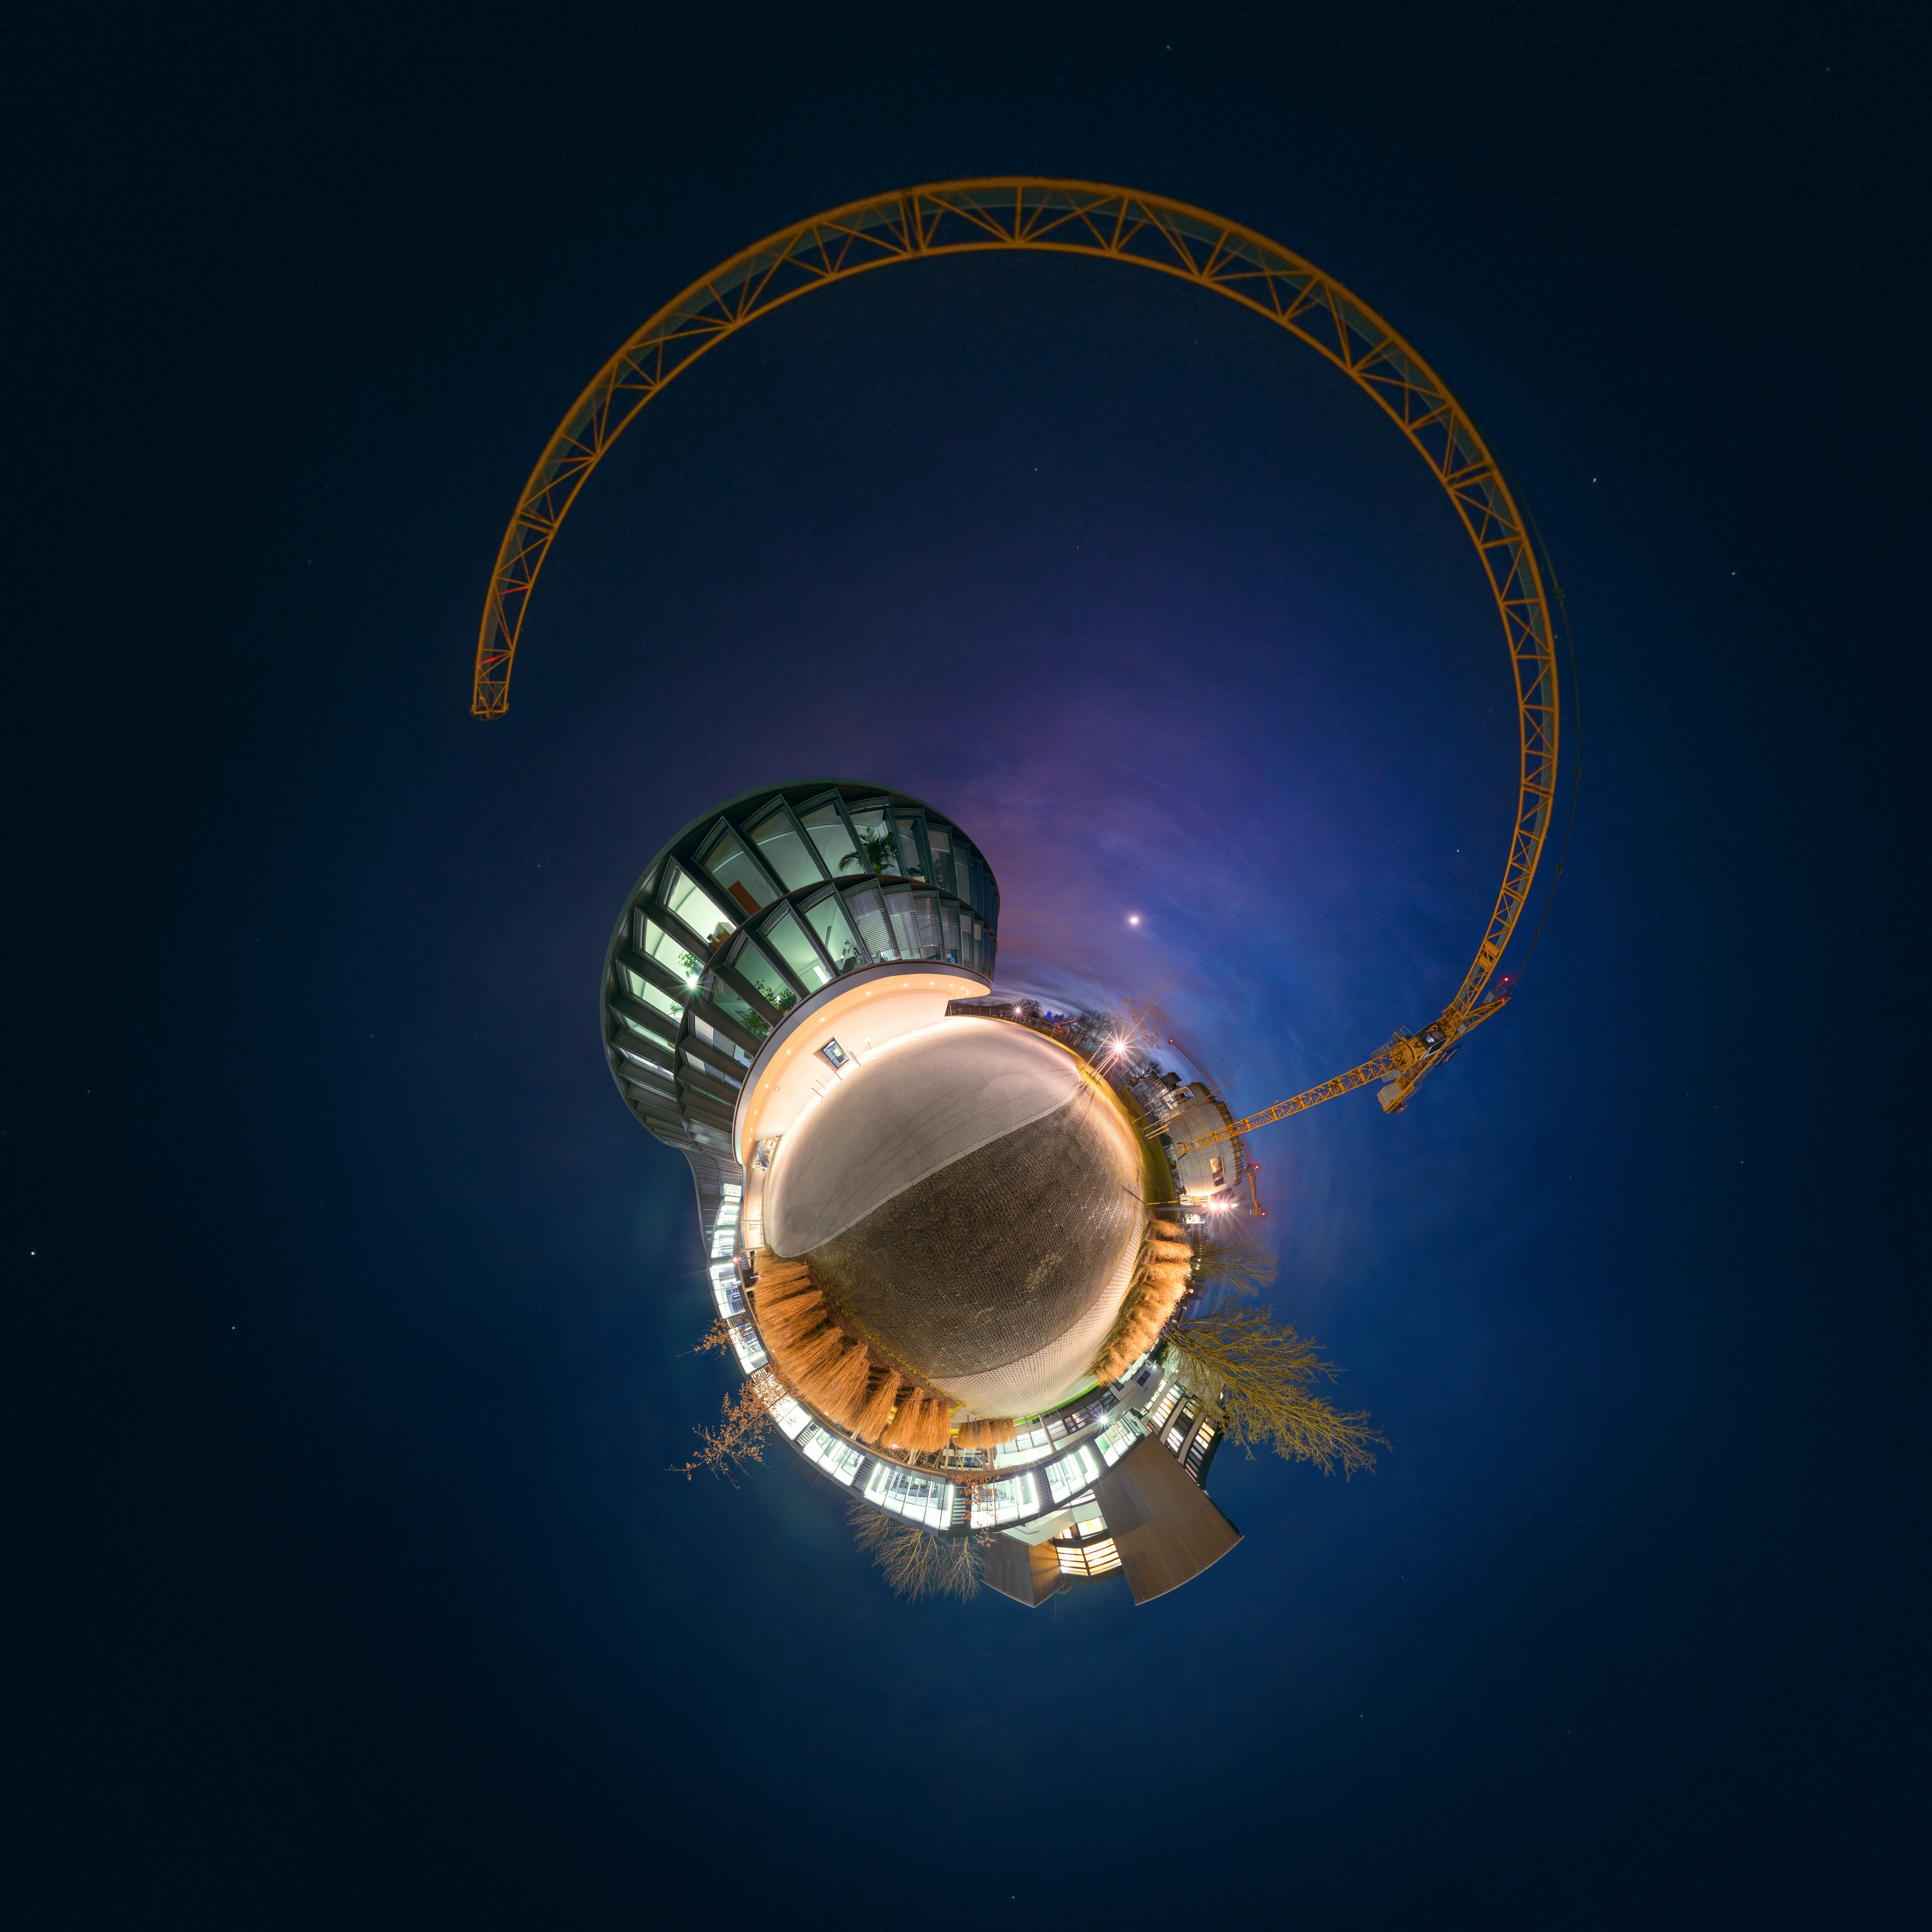

Little planet panorama of ESO Headquarters

This little planet panorama concentrates in one image the scientific, technical and administrative centre of ESO, in Garching, near Munich. ESO Headquarters are framed by a crane that is working on the construction of the ESO Supernova Planetarium & Visitor Centre. The photographer, Petr Horálek, took this unusual picture on 11 February 2016, when the discovery of gravitational waves by LIGO was announced, to mark the importance of the day in the history of science.

Credit: P. Horálek/ESO